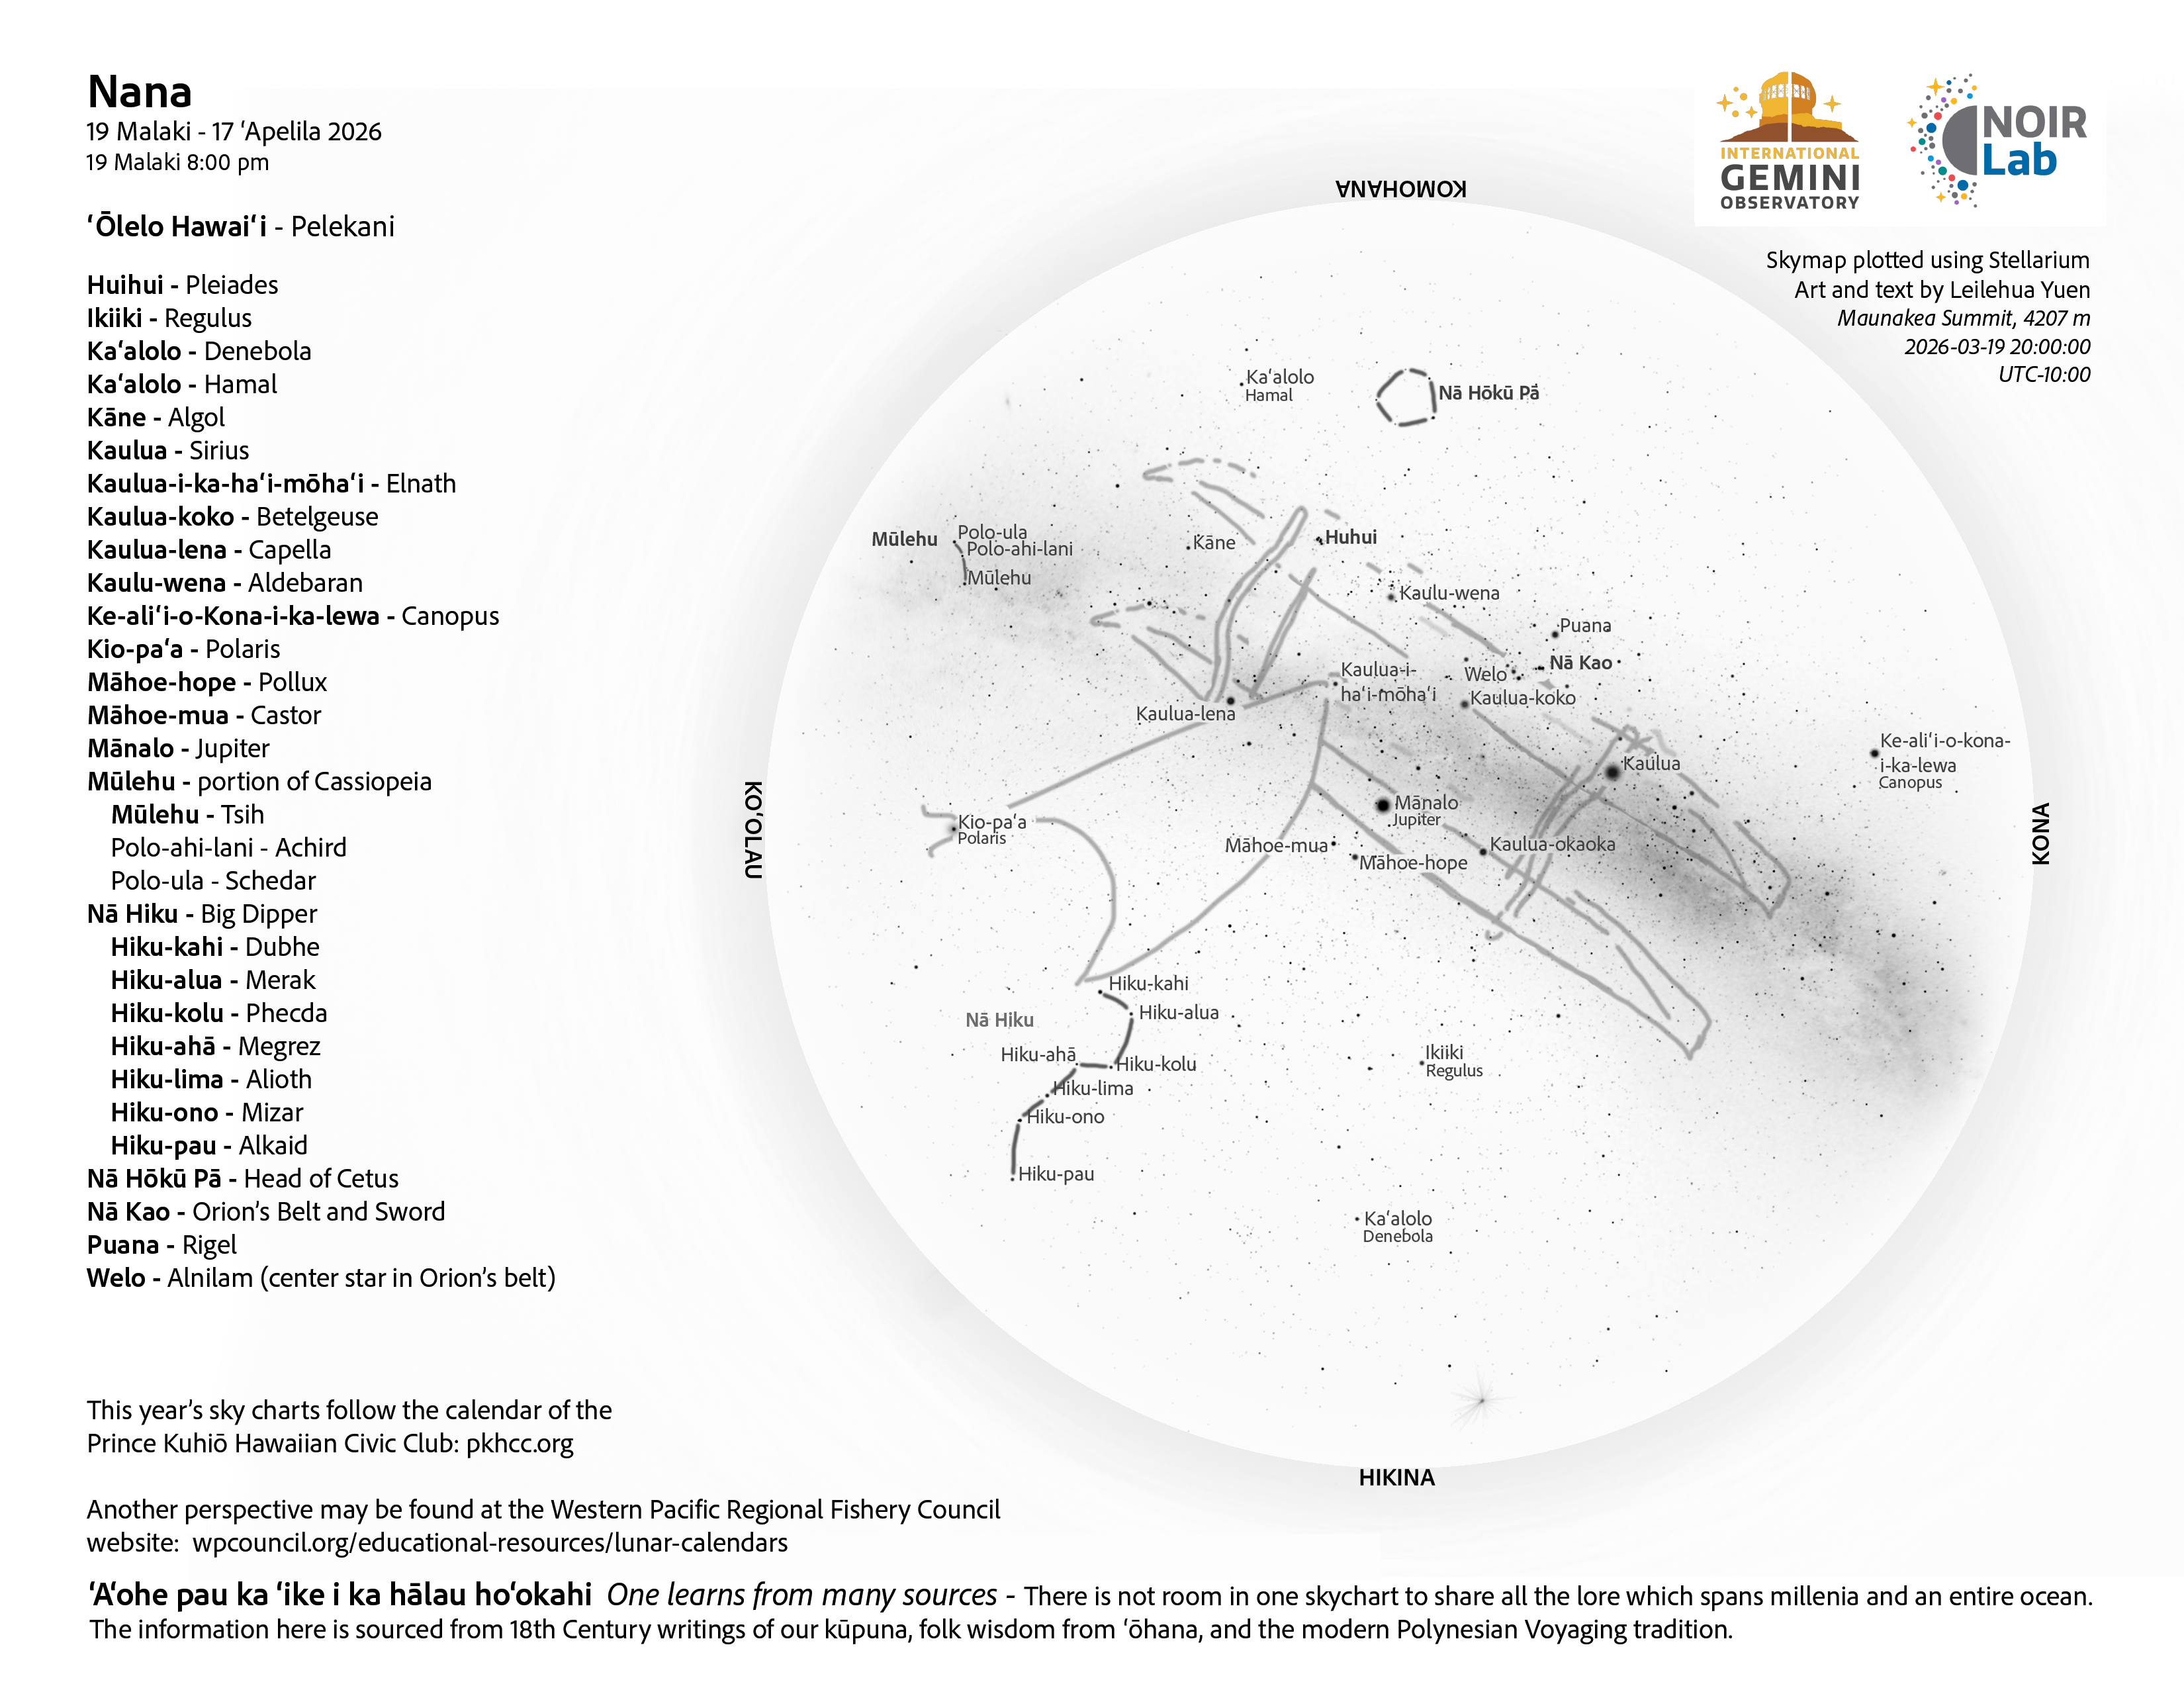

An evening view of the skies over Hawaiʻi for Nana 2026 (19 March–17 April).

Credit: NOIRLab/NSF/AURA/L. Yuen